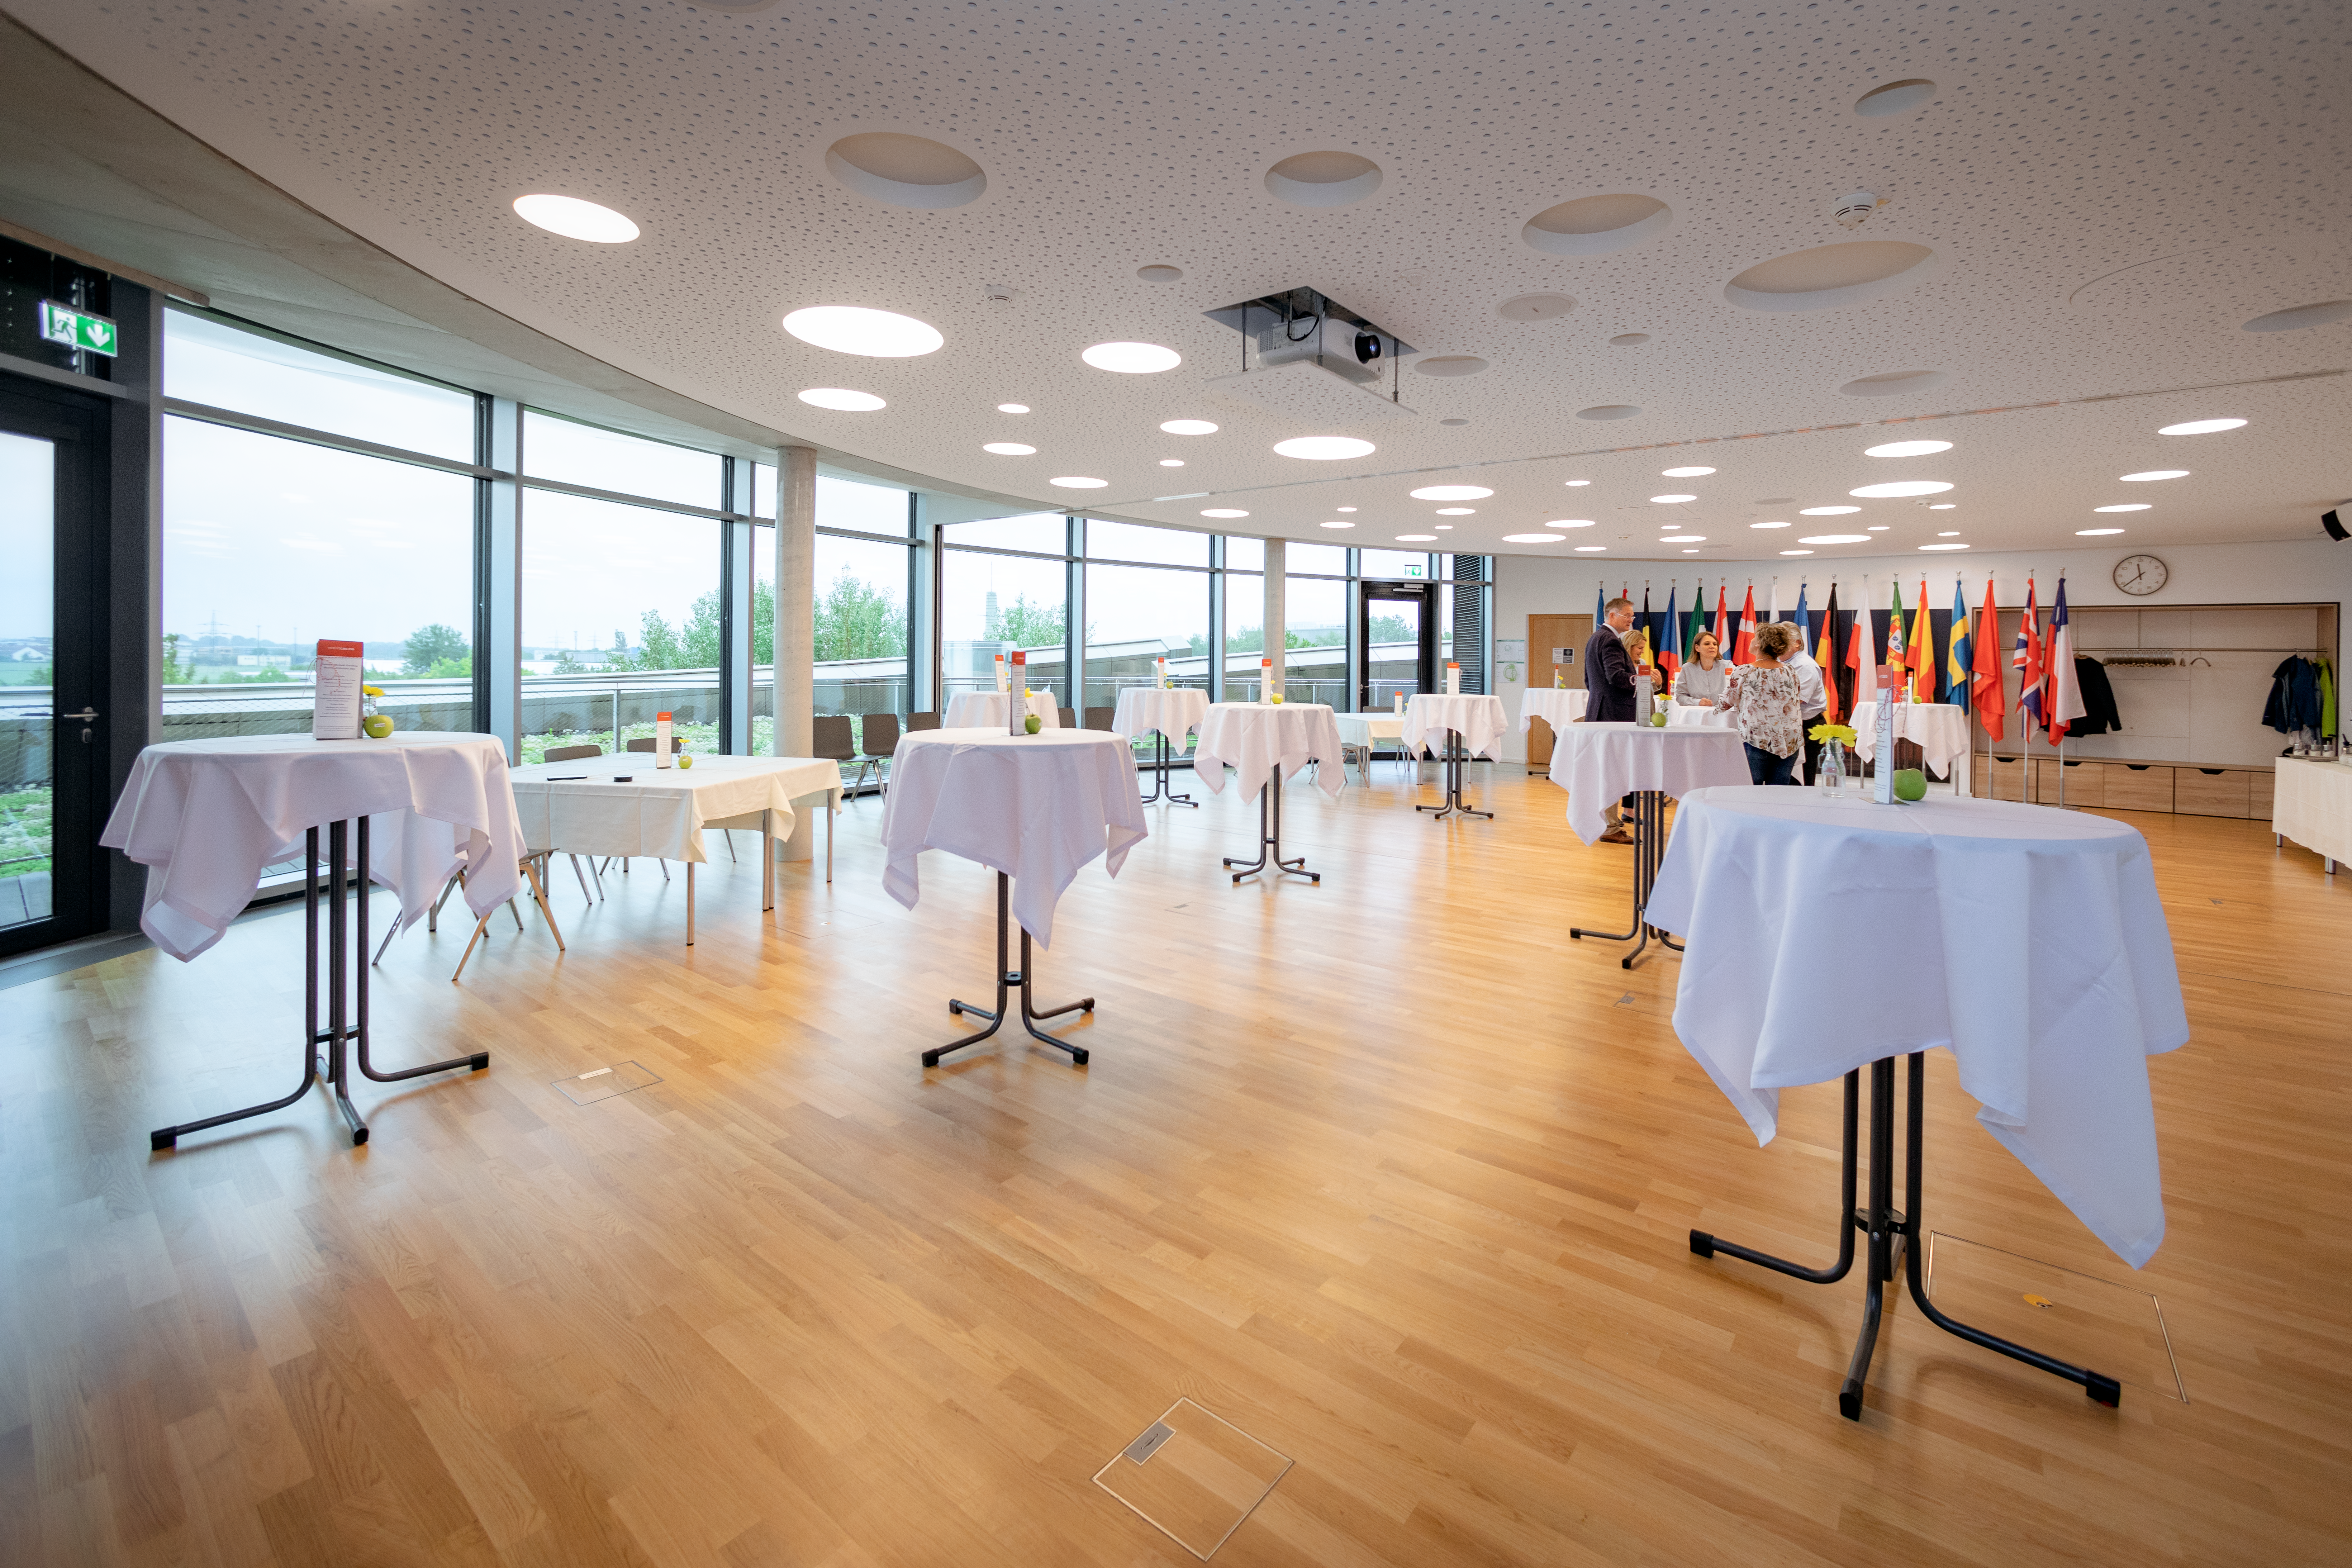

Breakfast at the Supernova

City University Garching enjoyed a business breakfast at the ESO Supernova Planetarium & Visitor Centre. The seminar rooms provides the perfect venue for such an event.

Credit: ESO